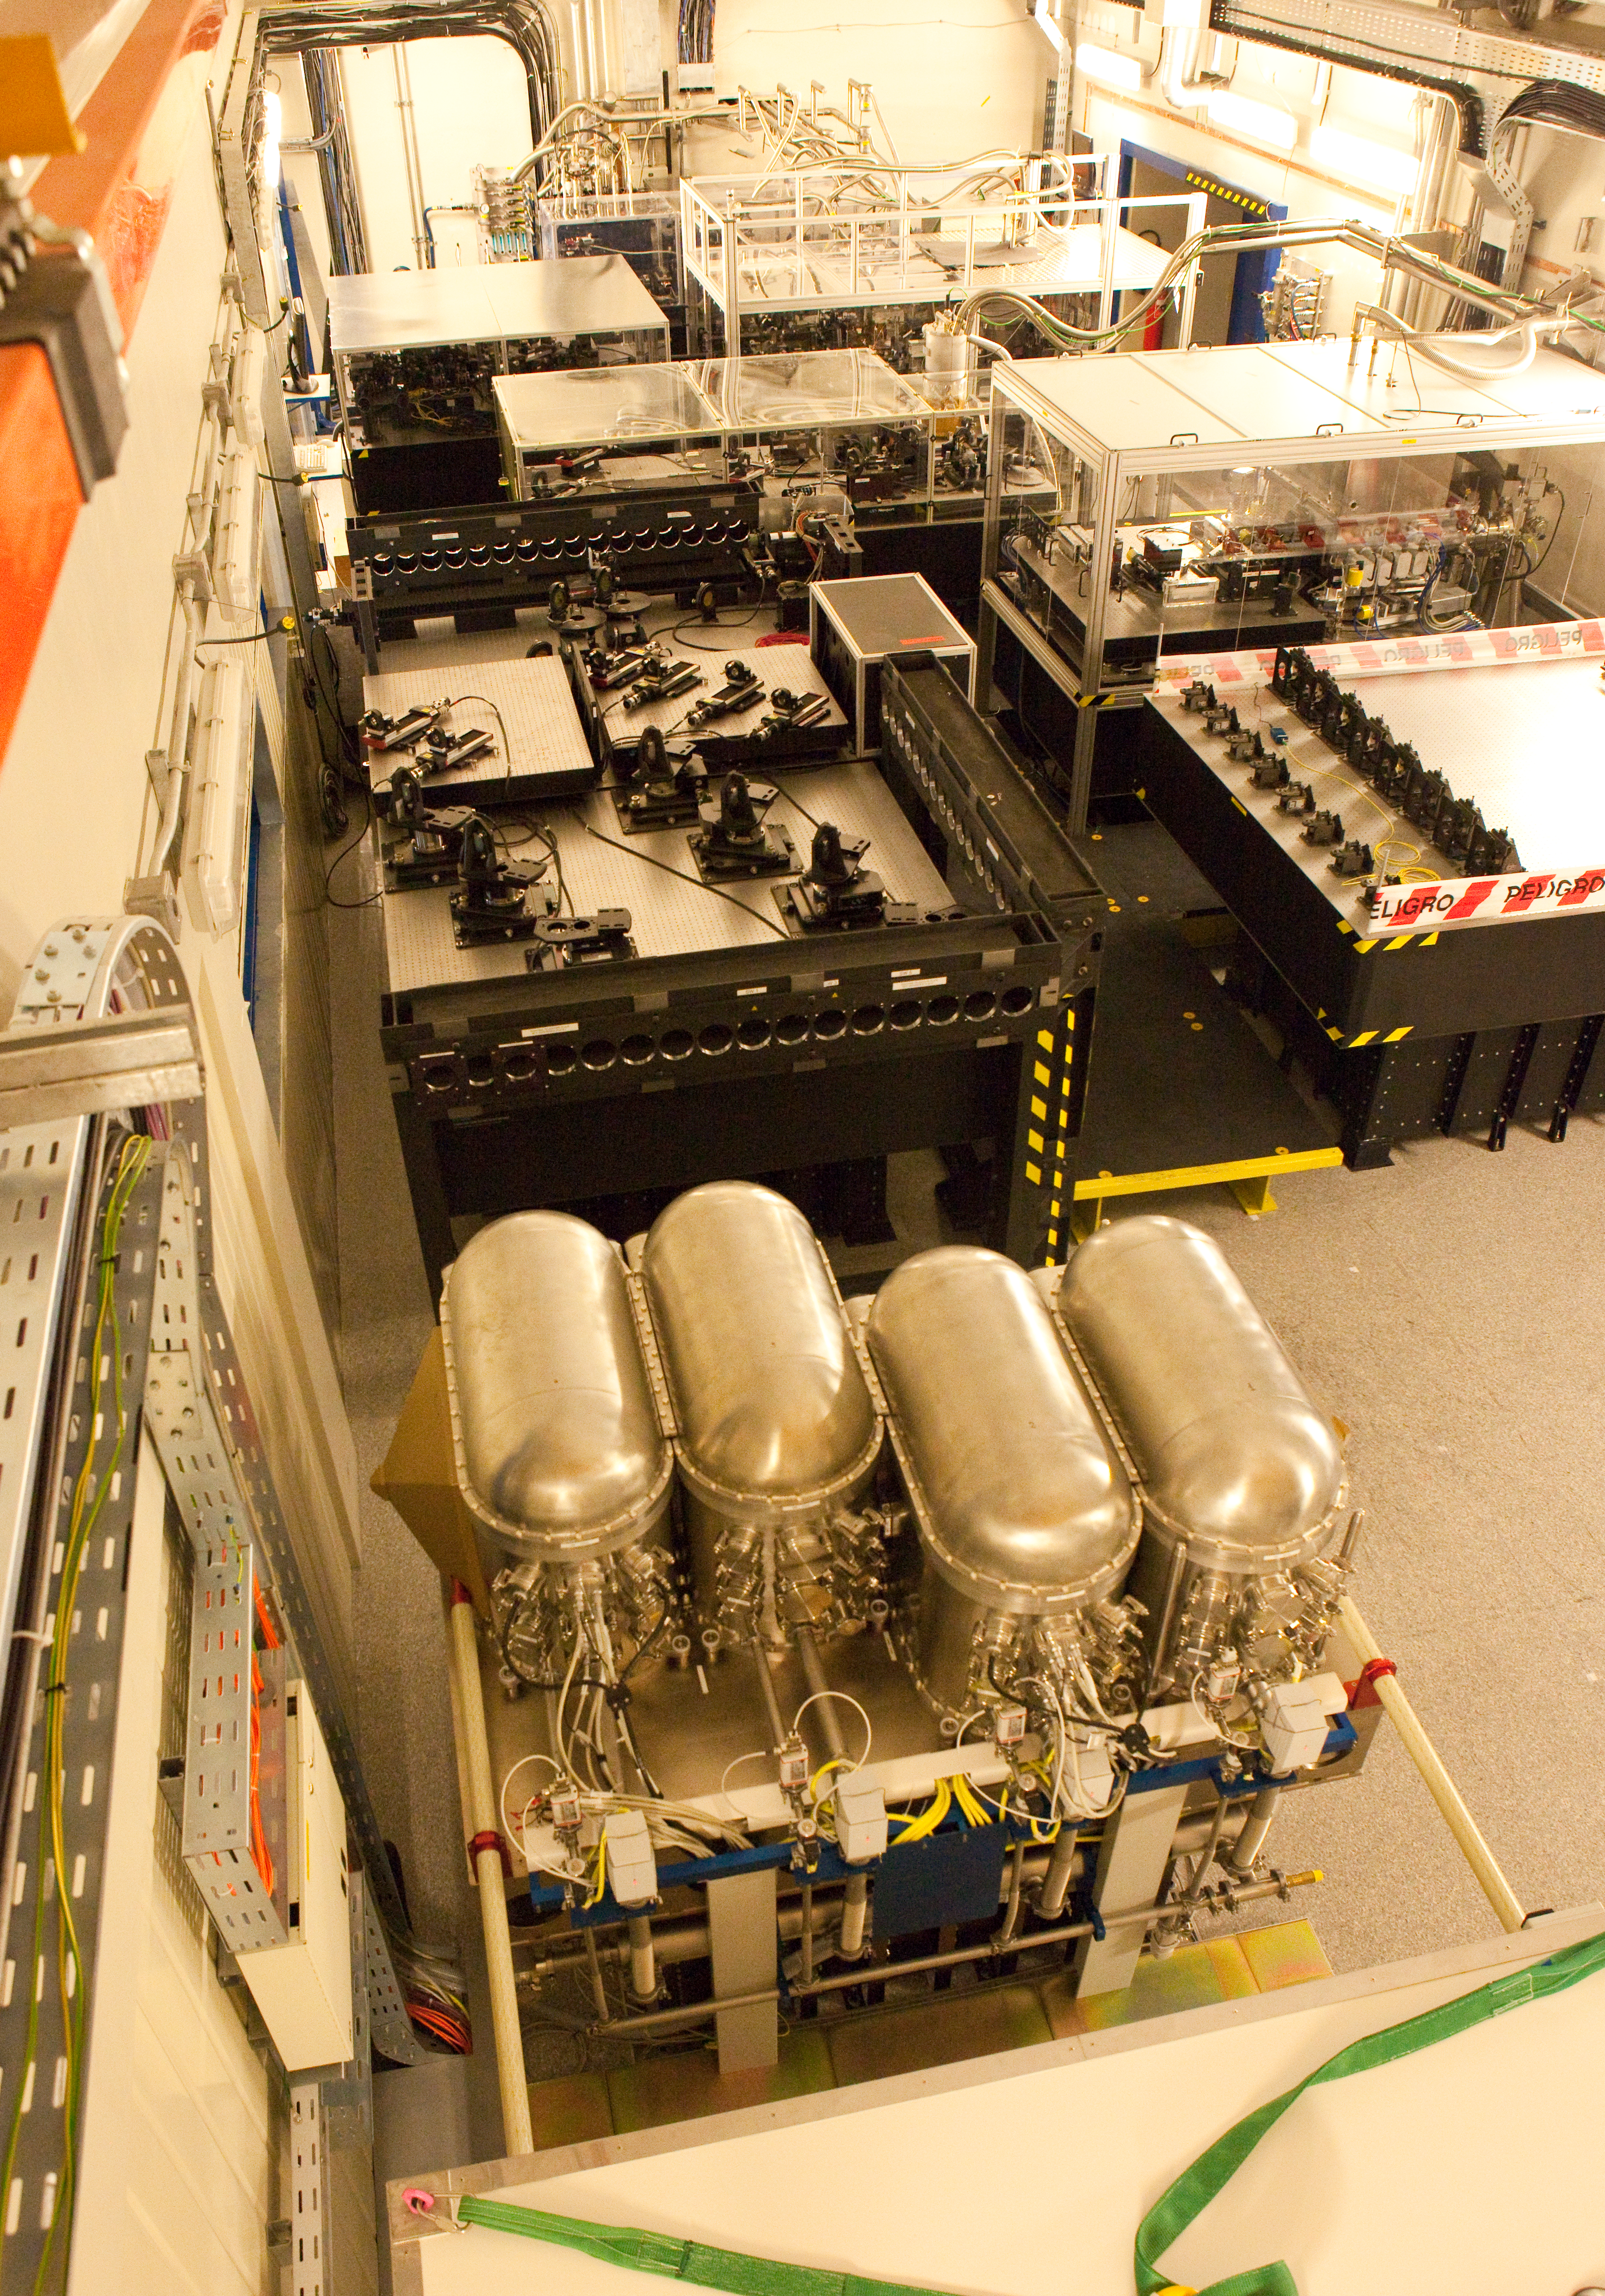

The VLTI laboratory at Paranal

At the Very Large Telescope (VLT), the telescopes can work together, in groups of two or three, to form a giant ‘interferometer’, the ESO Very Large Telescope Interferometer (VLTI). This allows astronomers to see details up to 25 times finer than with the individual telescopes. The light beams are combined in the VLTI laboratory using a complex system of mirrors in underground tunnels where the light paths must be kept equal to distances less than 1/1000 mm over a hundred metres. This image of the VLTI laboratory was taken in March 2009.

Credit: ESO